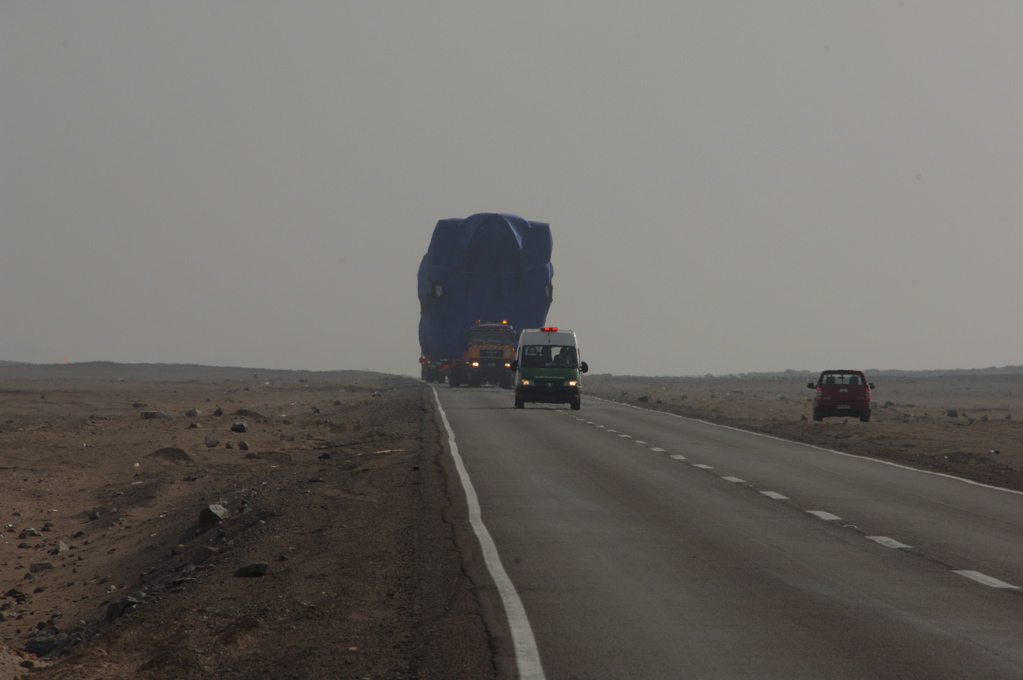

First North American antenna

On April 20, 2007 the first North American antenna (VERTEX) arrived in Antofagasta. An intense trip to the OSF would await him from that city.

Credit: ALMA (ESO / NAOJ / NRAO)